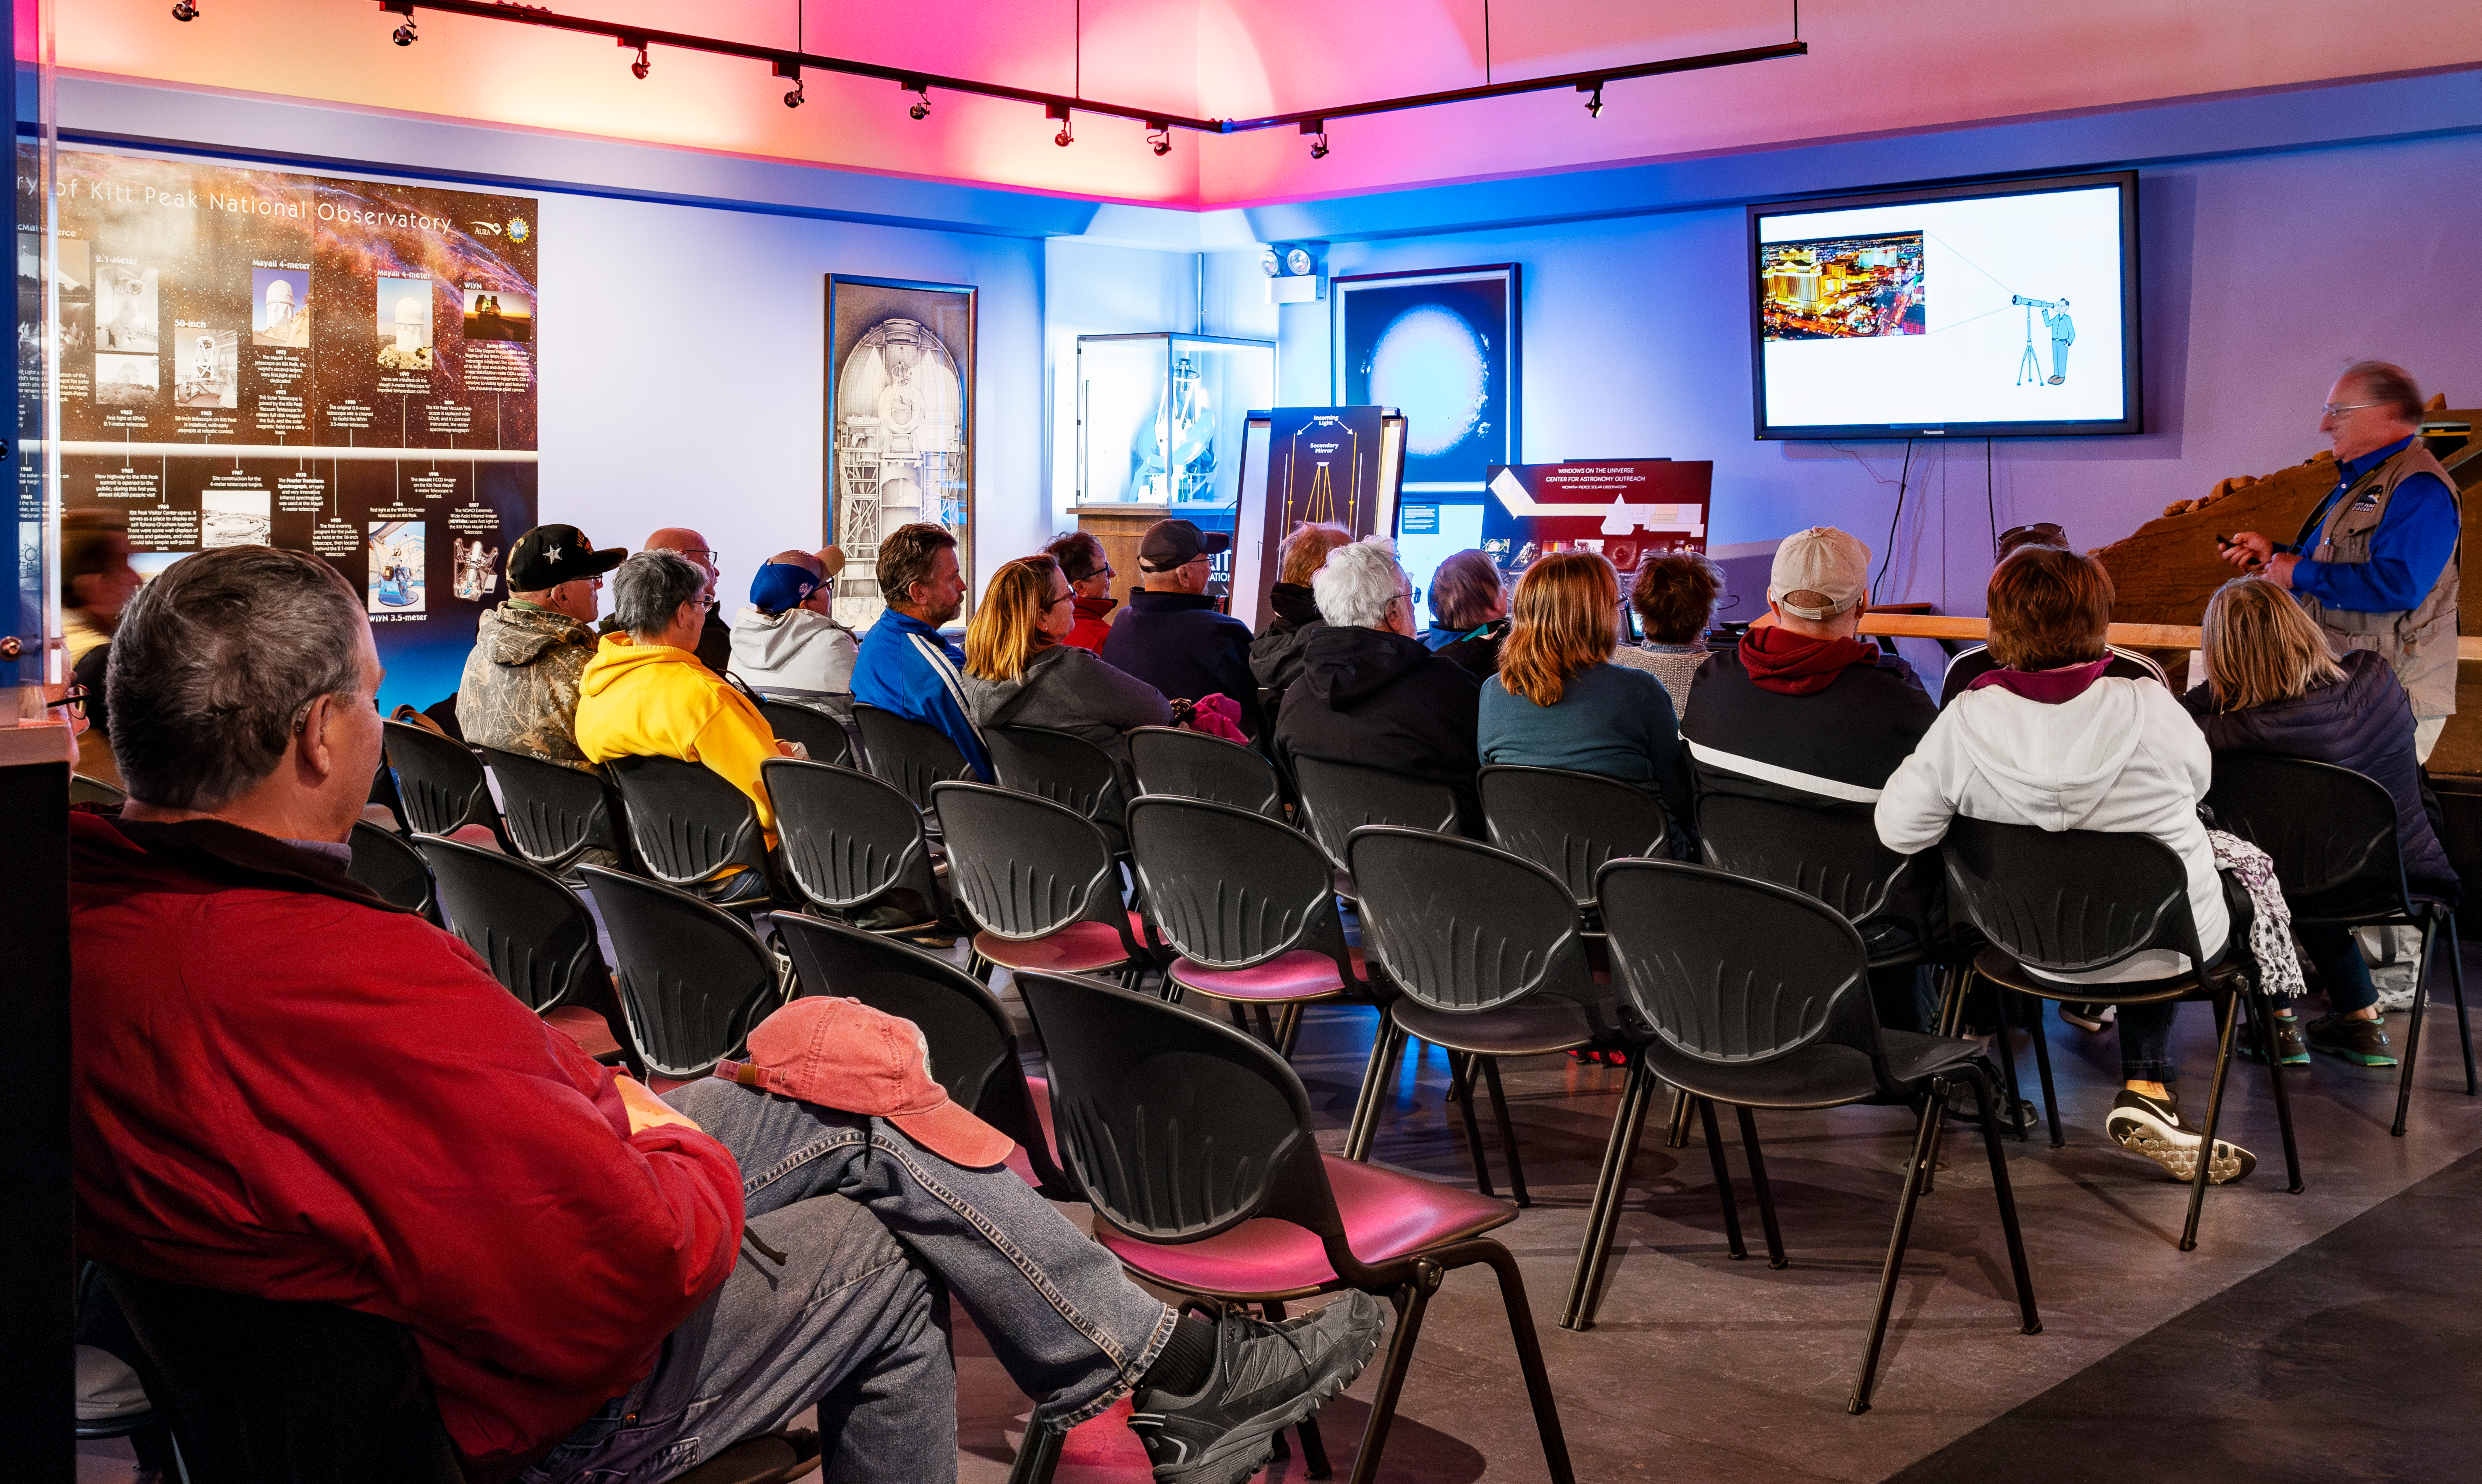

Video at the Kitt Peak Visitor Center

Visitors at Kitt Peak National Observatory watch a video in the visitor center.

Credit: KPNO/NOIRLab/NSF/AURA/D. Salman